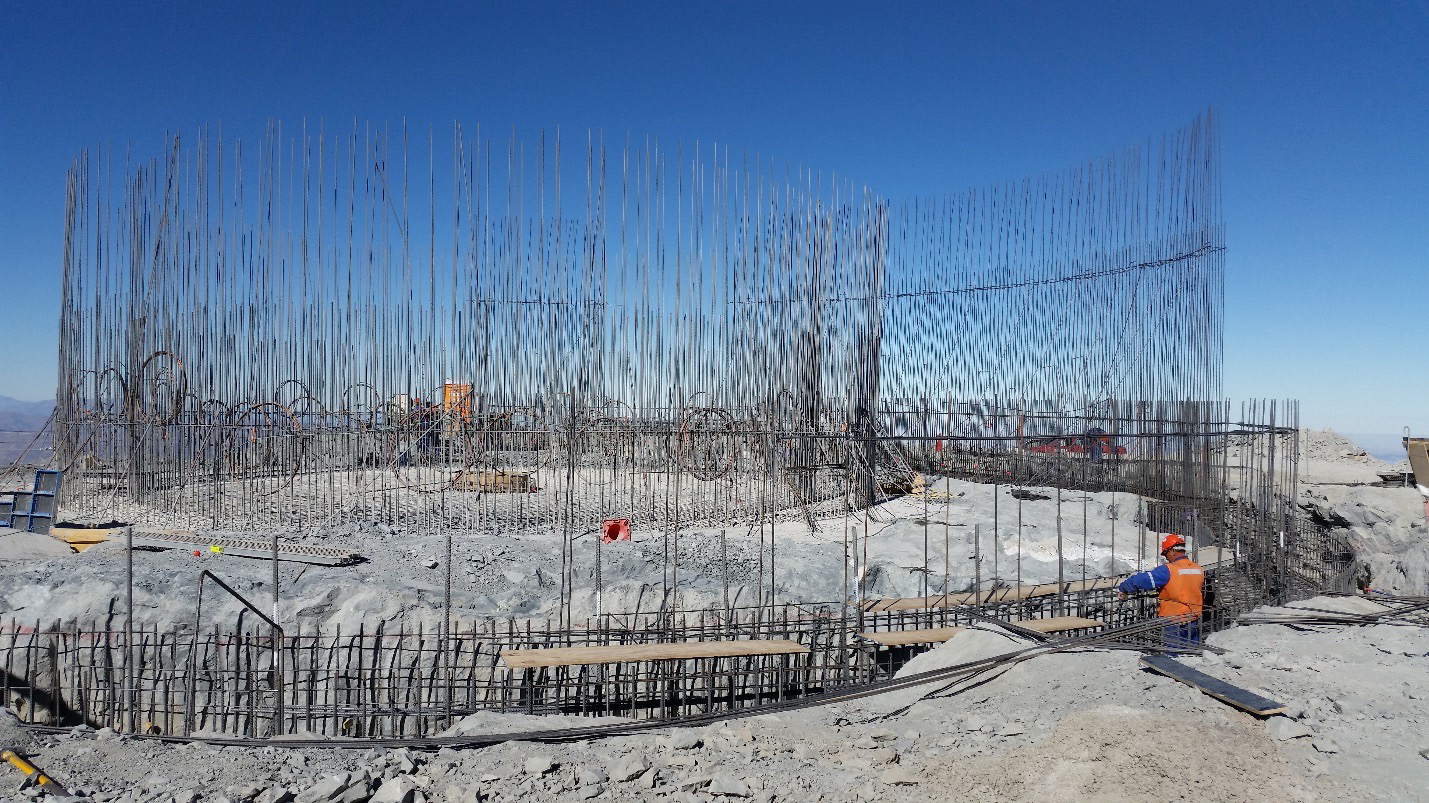

Work on the lower enclosure steel foundation on the main level platform

Work on the lower enclosure steel foundation on the main level platform. Concrete will be poured this week.

Credit: Rubin Observatory/NSF/AURA